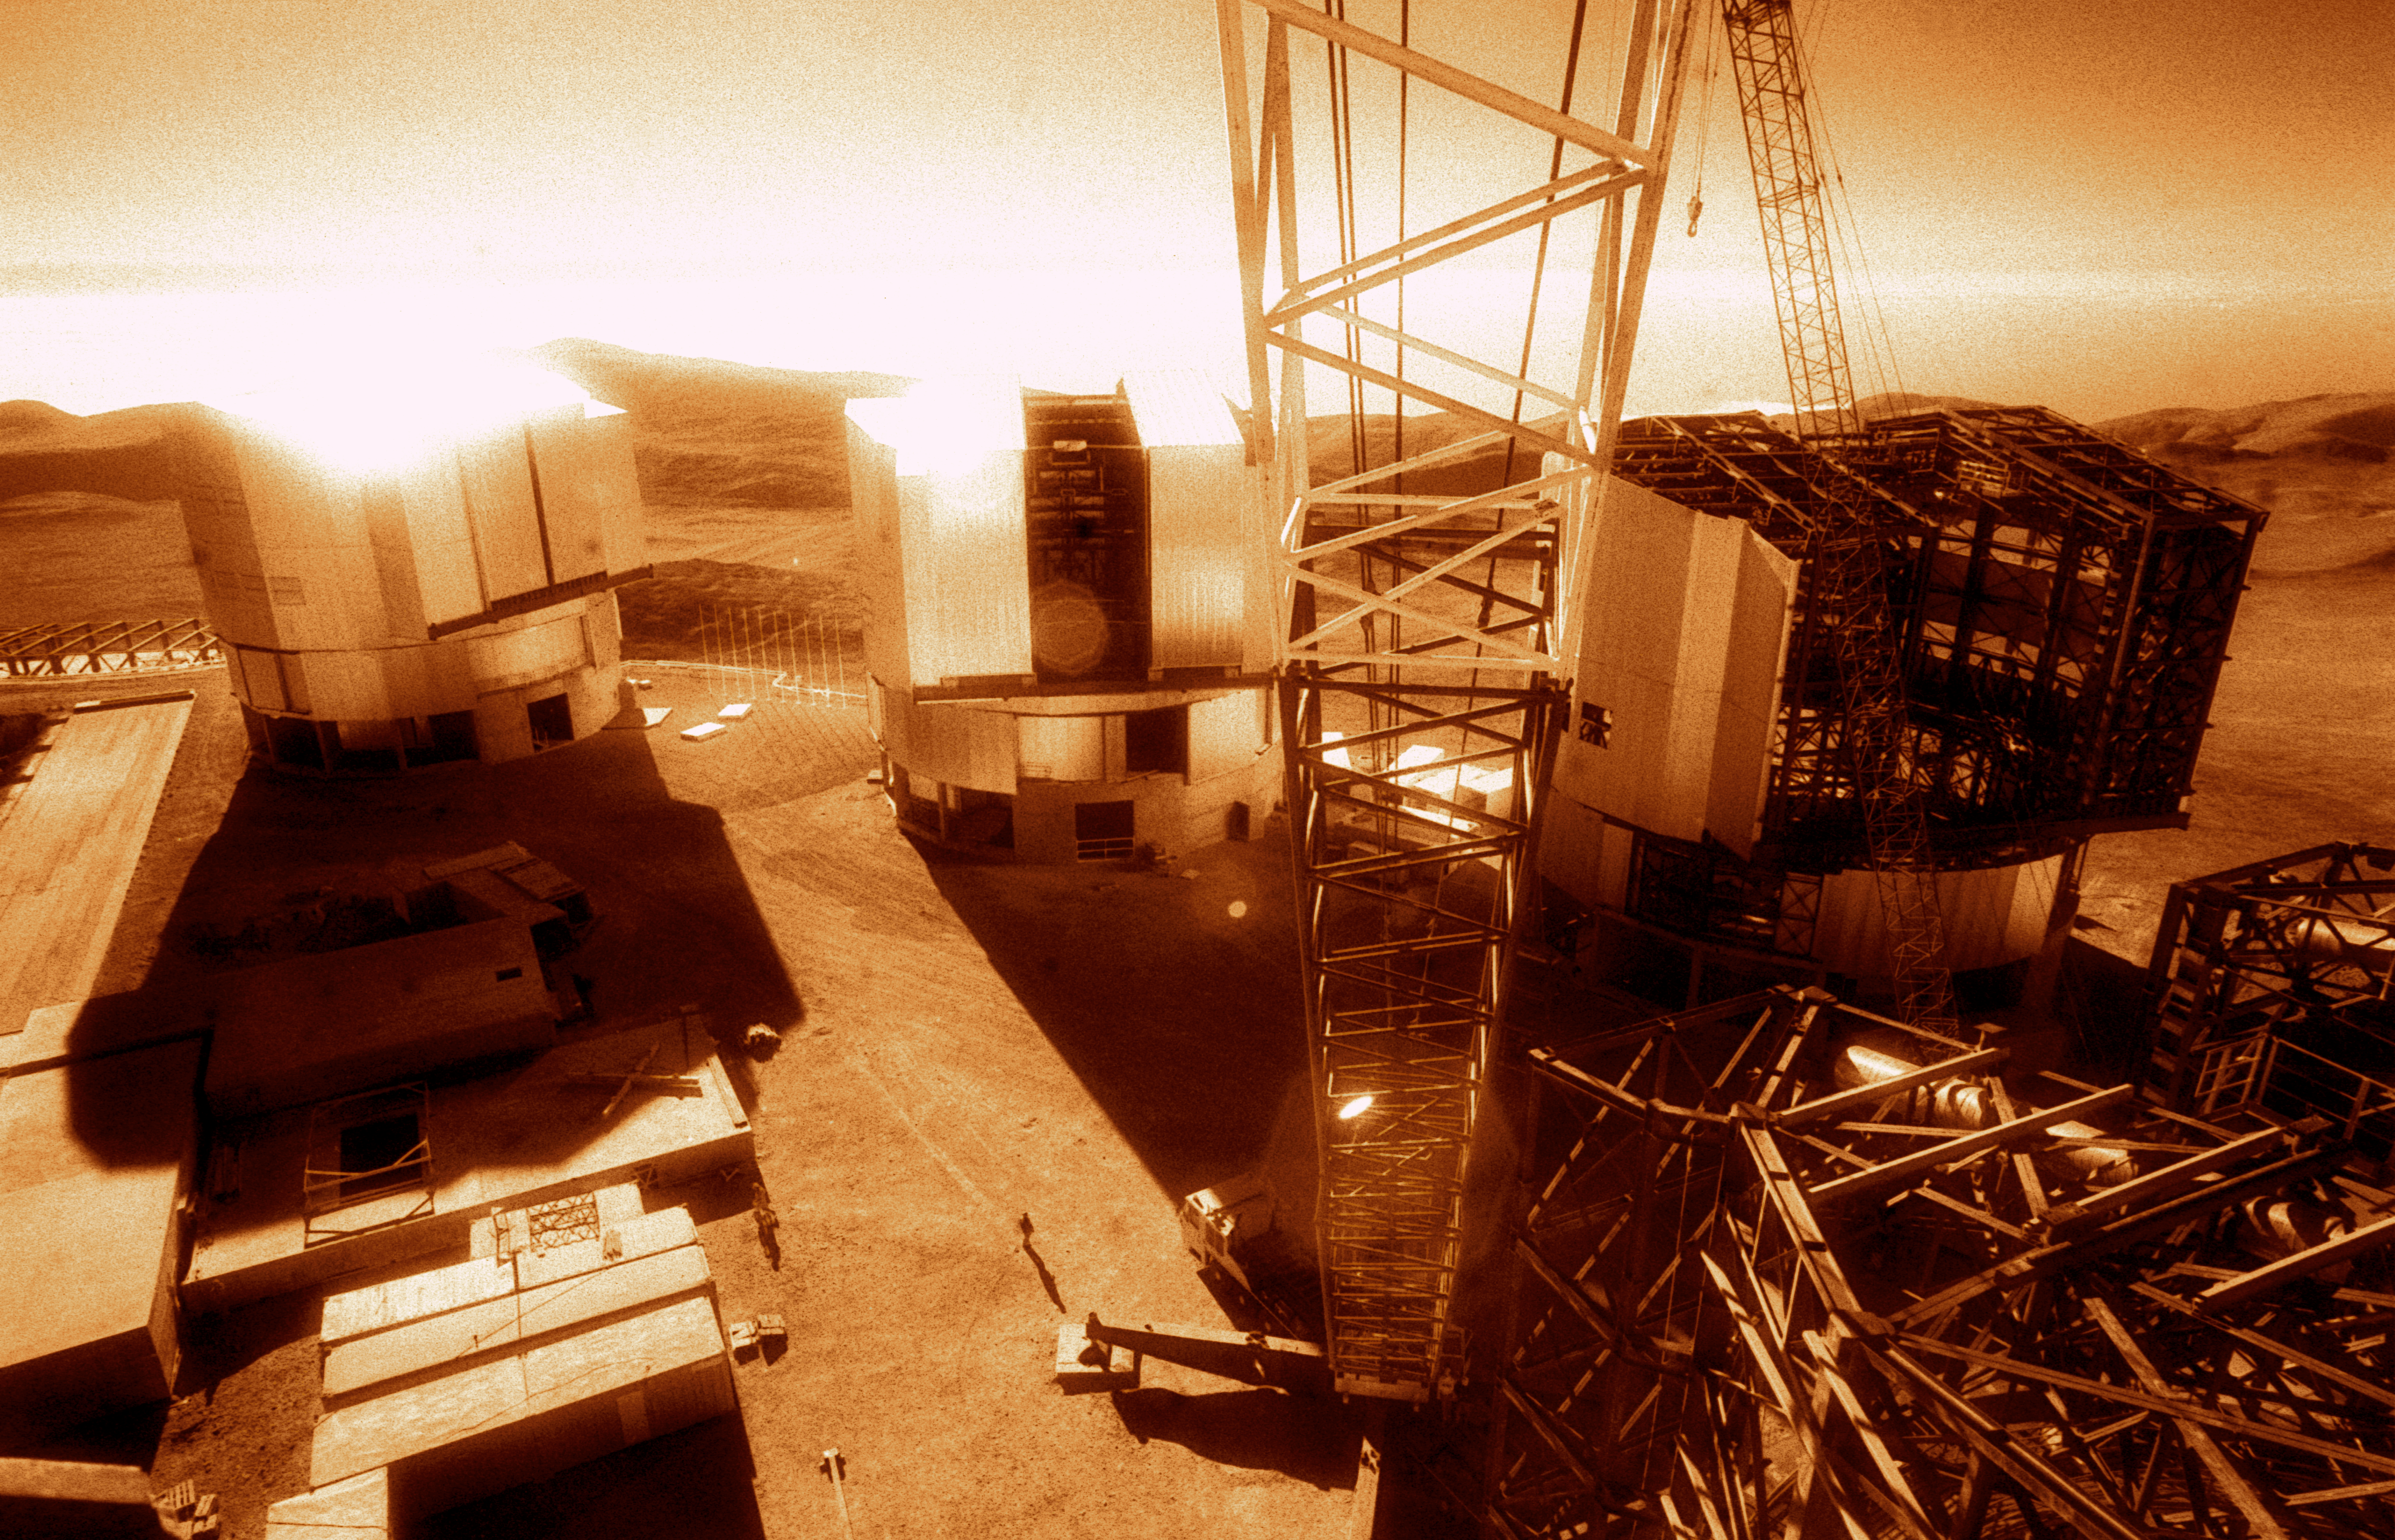

Construction crane on the VLT platform

Birds view from a construction crane on the platform of the VLT. Two of the four unit telescopes were already finished in January 2000 when this picture was taken.

Credit: ESO